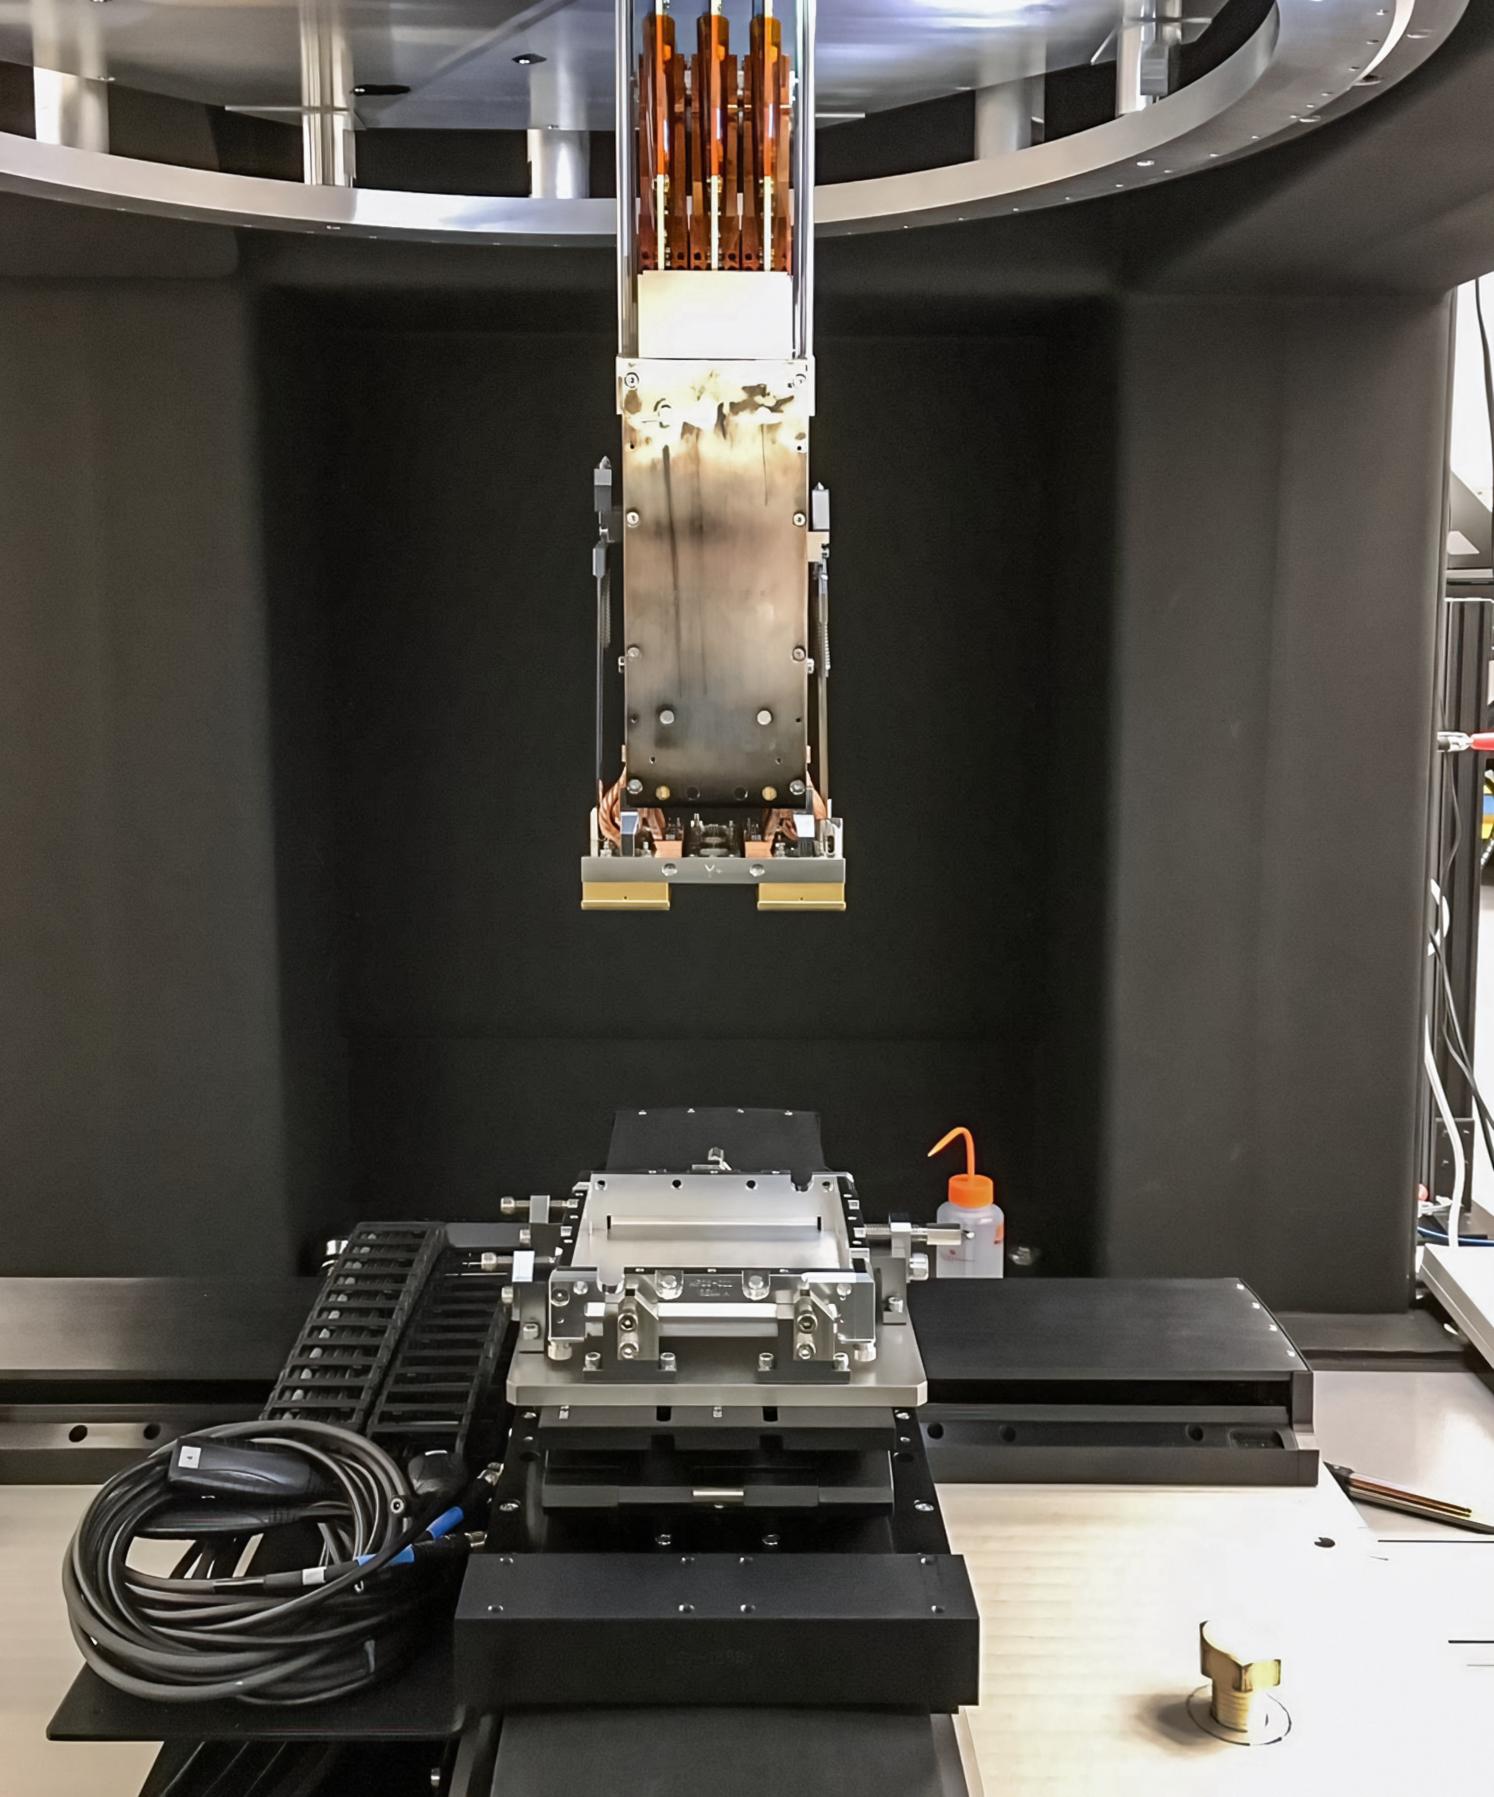

Vera C. Rubin Observatory LSST Camera Focal Plane Build 028

Testing the process of installing RTMs into the cryostat using a mechanical RTM and prototype cryostat assembly. These mechanical prototypes have the same geometric features and most of the same tolerances as the science RTMs and real cryostat assembly, but use non-functional imaging sensors (CCDs) and metallic components in place of carbon fiber reinforced silicon carbide.

Credit: Travis Lange/SLAC National Accelerator Laboratory